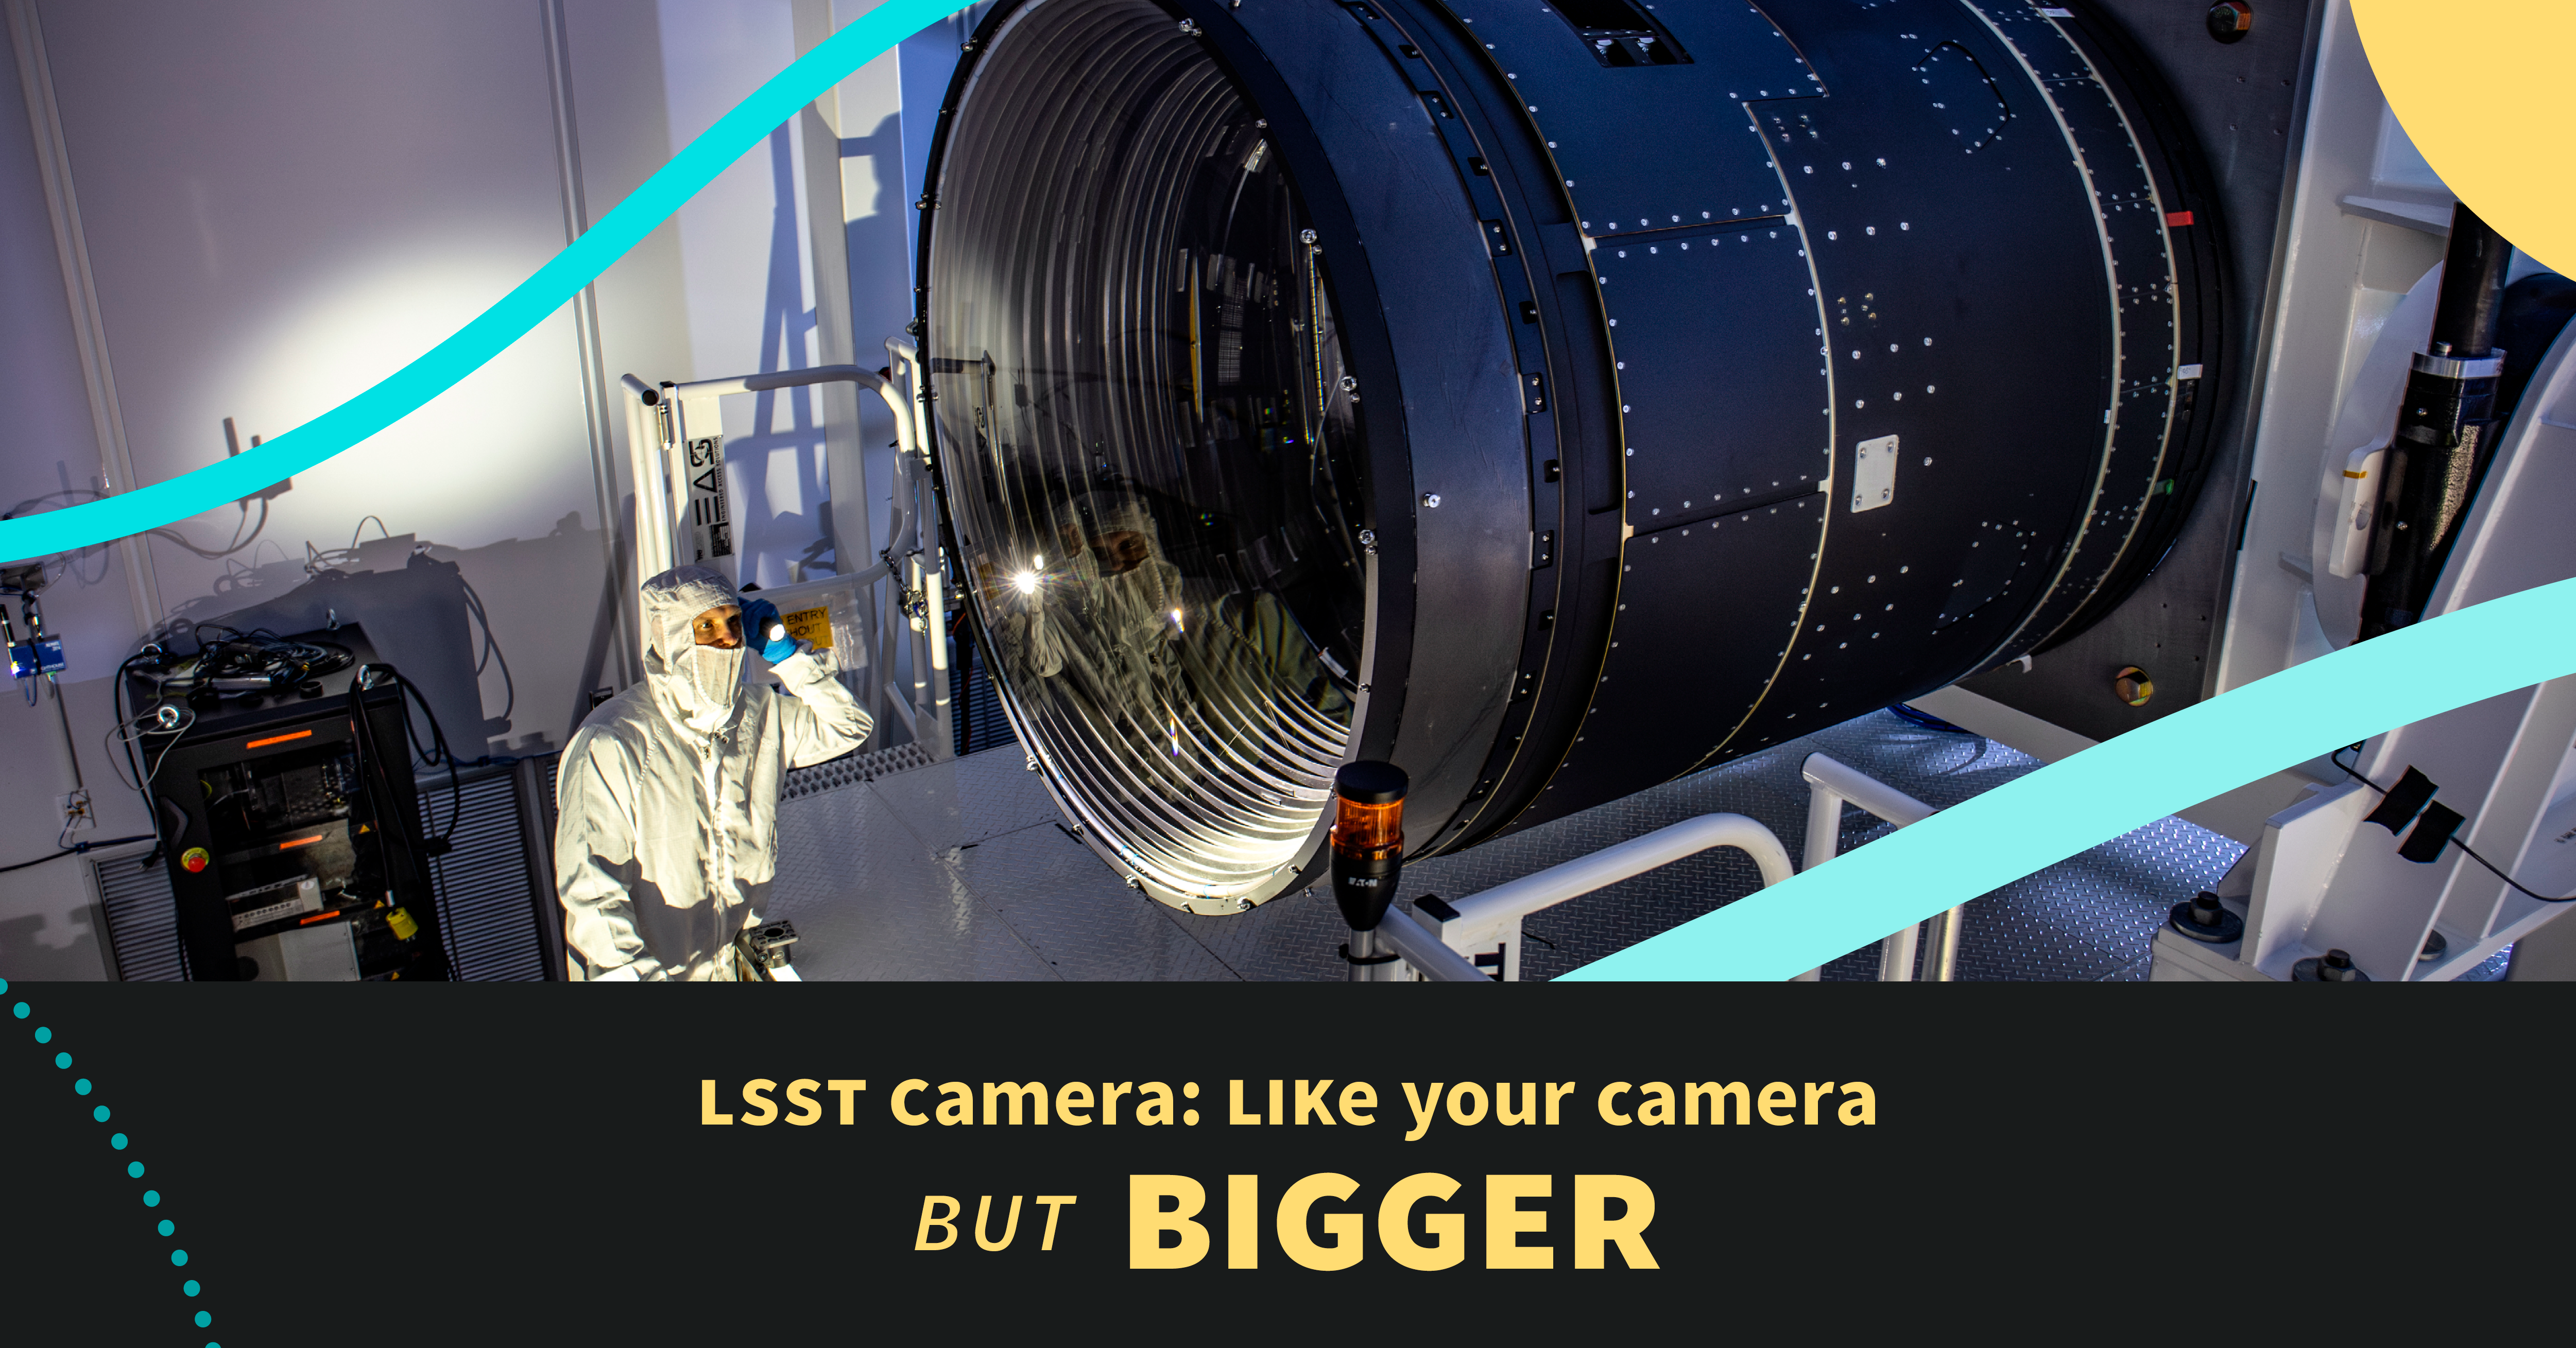

LSST Camera Graphic

Graphic about the Rubin Observatory LSST Camera.

Credit: RubinObs/NOIRLab/SLAC/NSF/DOE/AURA/J. Pinto